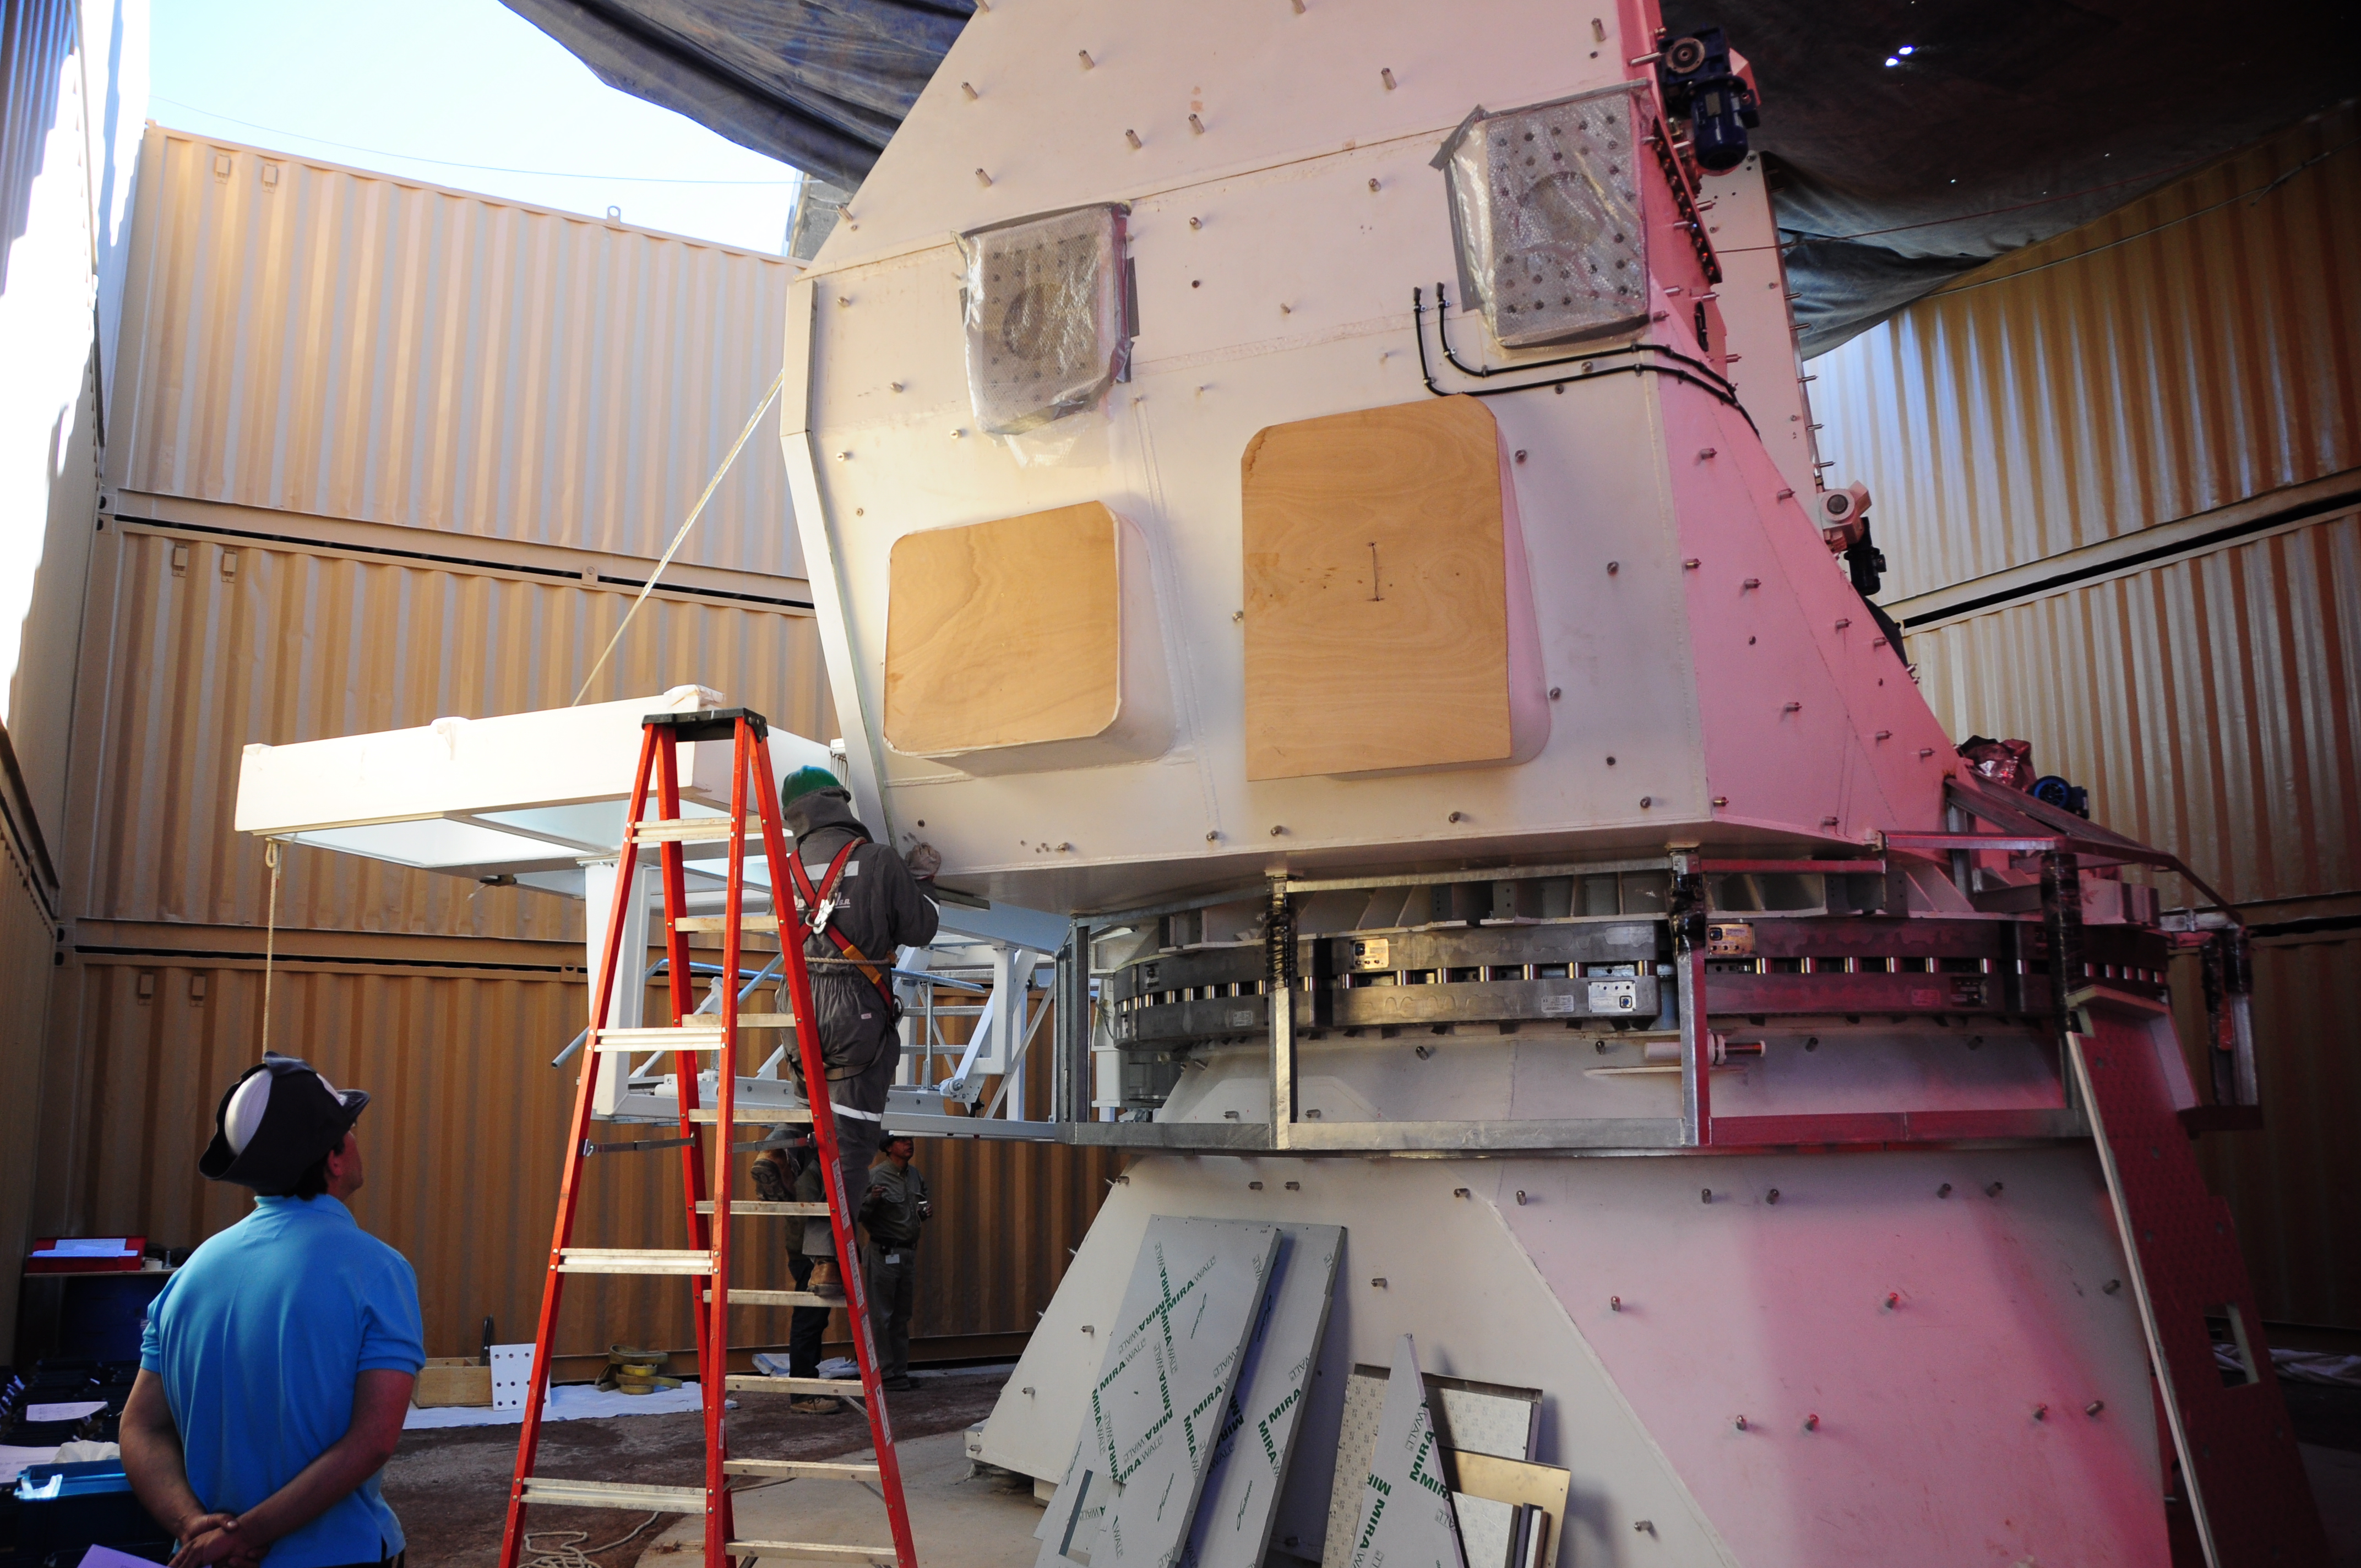

ALMA AEM

ALMA AEM European assembly site in the OSF.

Credit: S. Stanghellini (ESO)